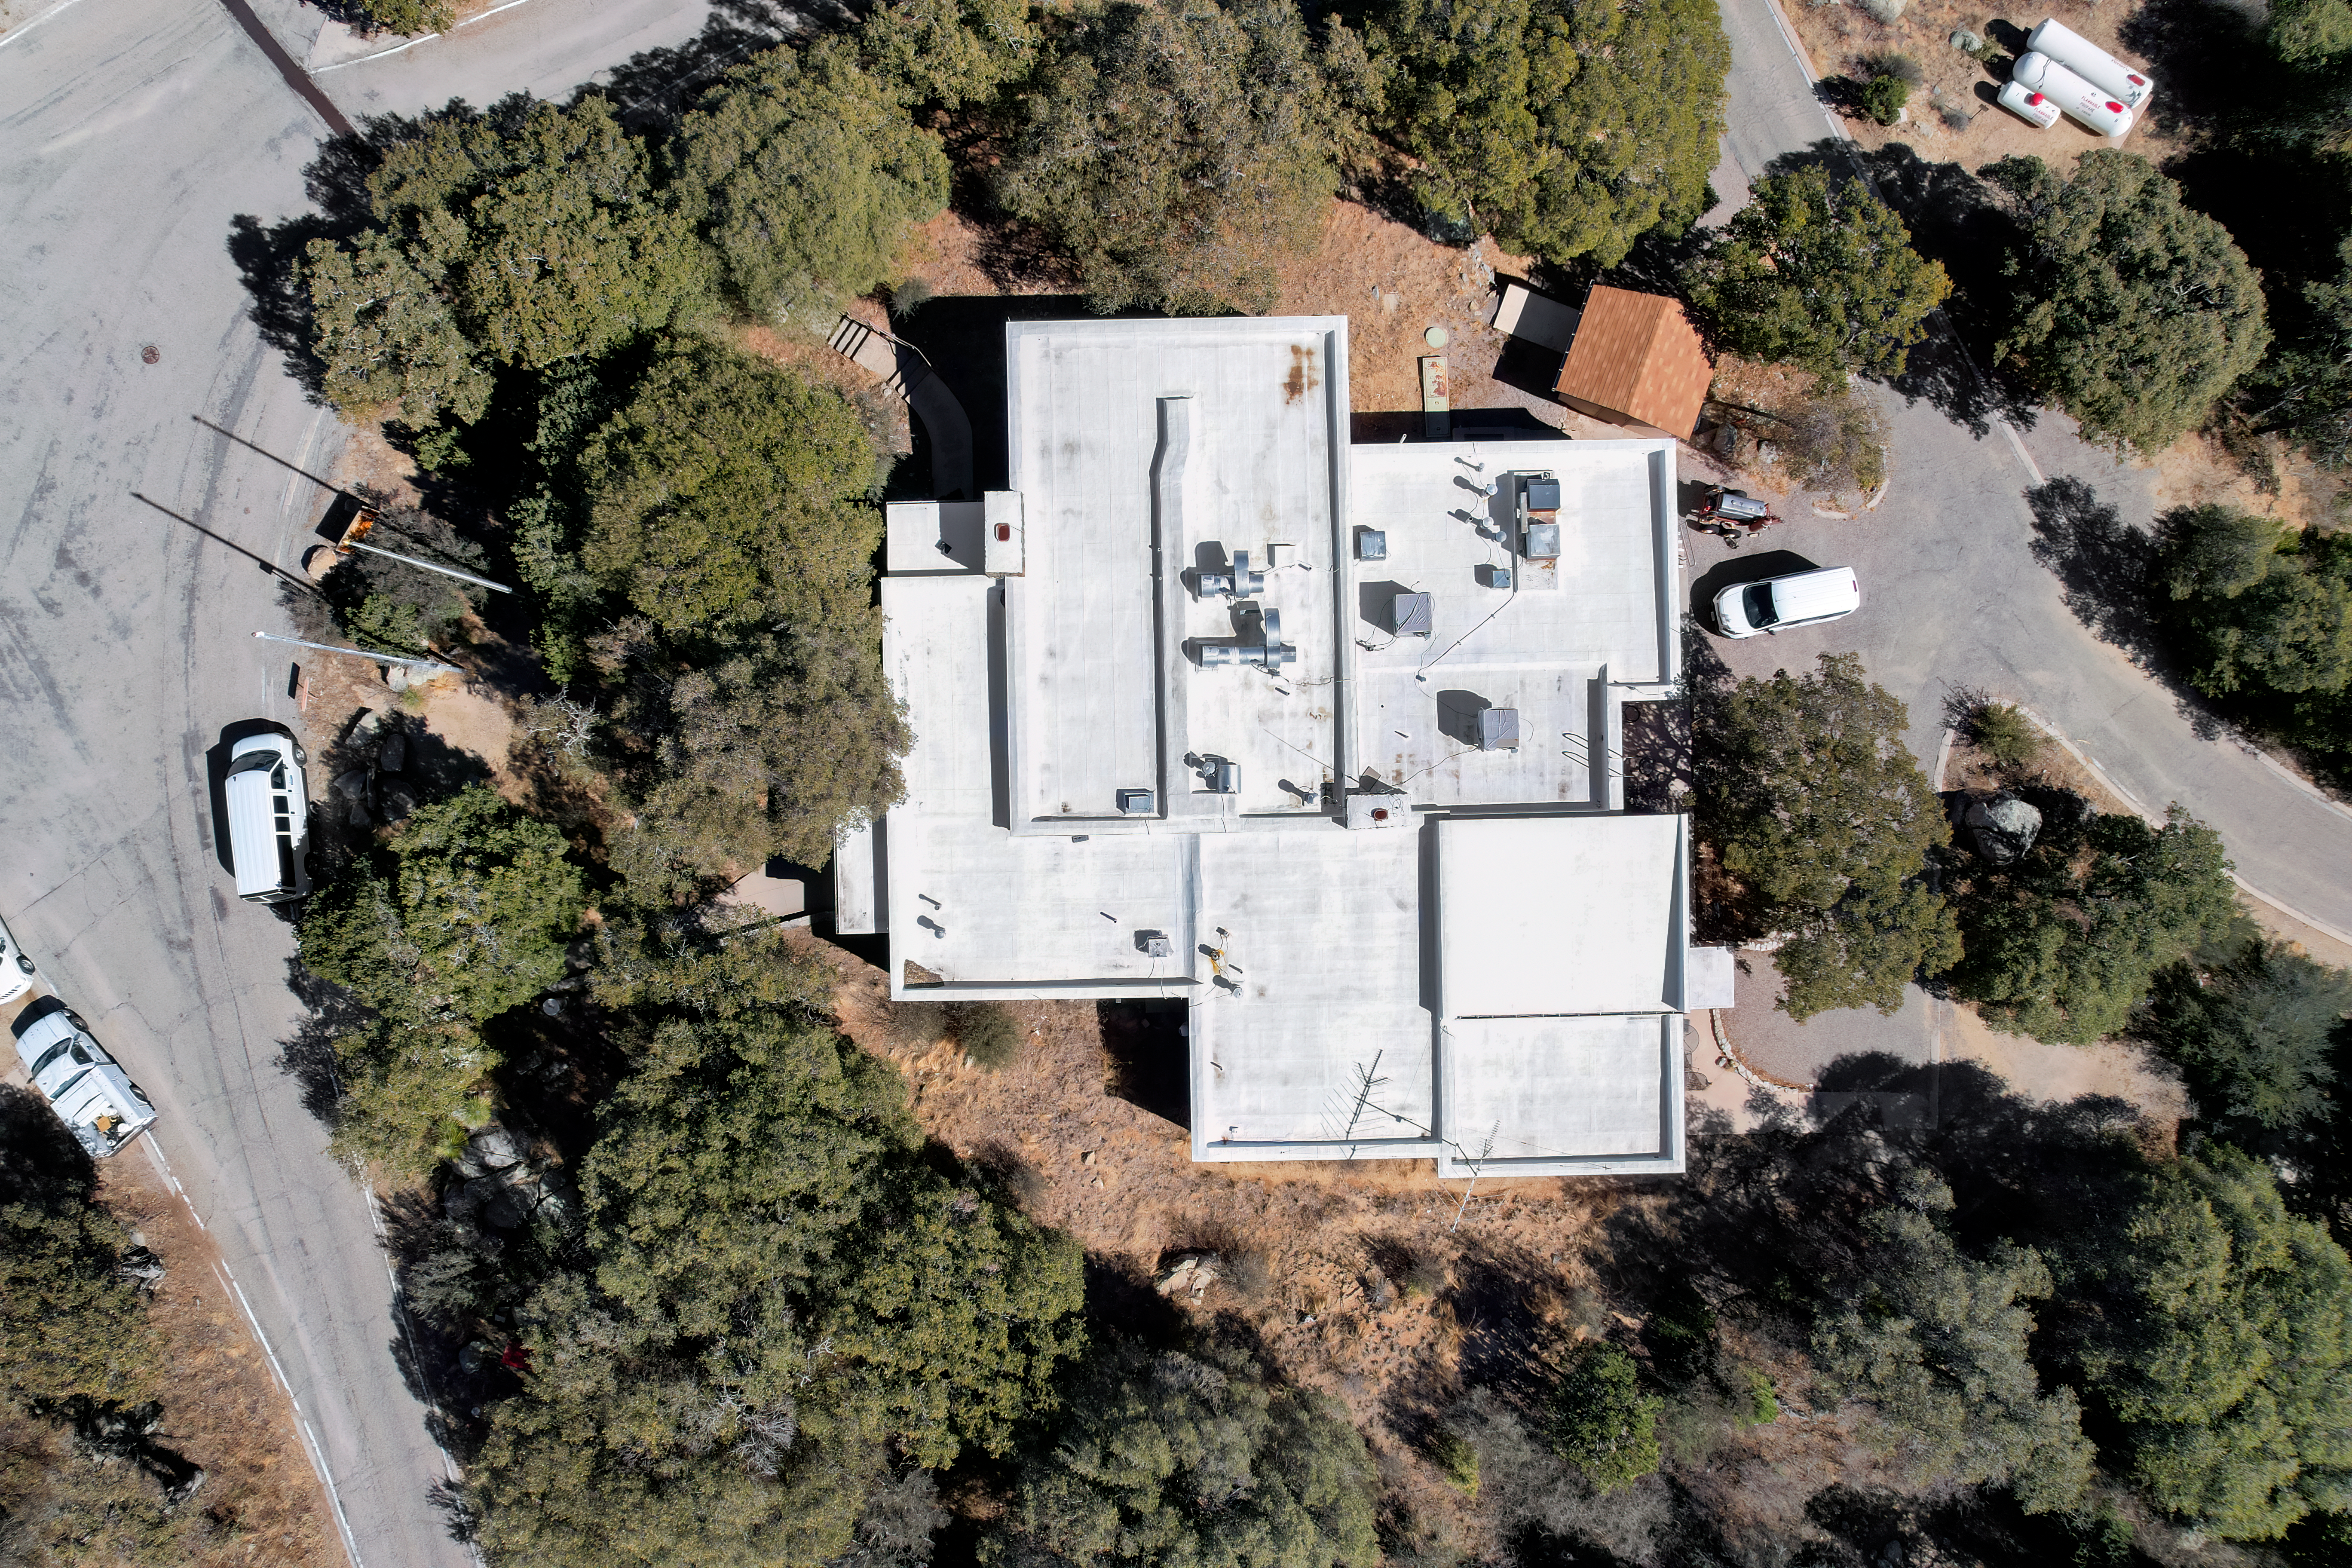

Kitt Peak National Observatory Cafeteria

An aerial view of the cafeteria at Kitt Peak National Observatory (KPNO), a Program of NSF NOIRLab.

Credit: KPNO/NOIRLab/NSF/AURA/P. Marenfeld